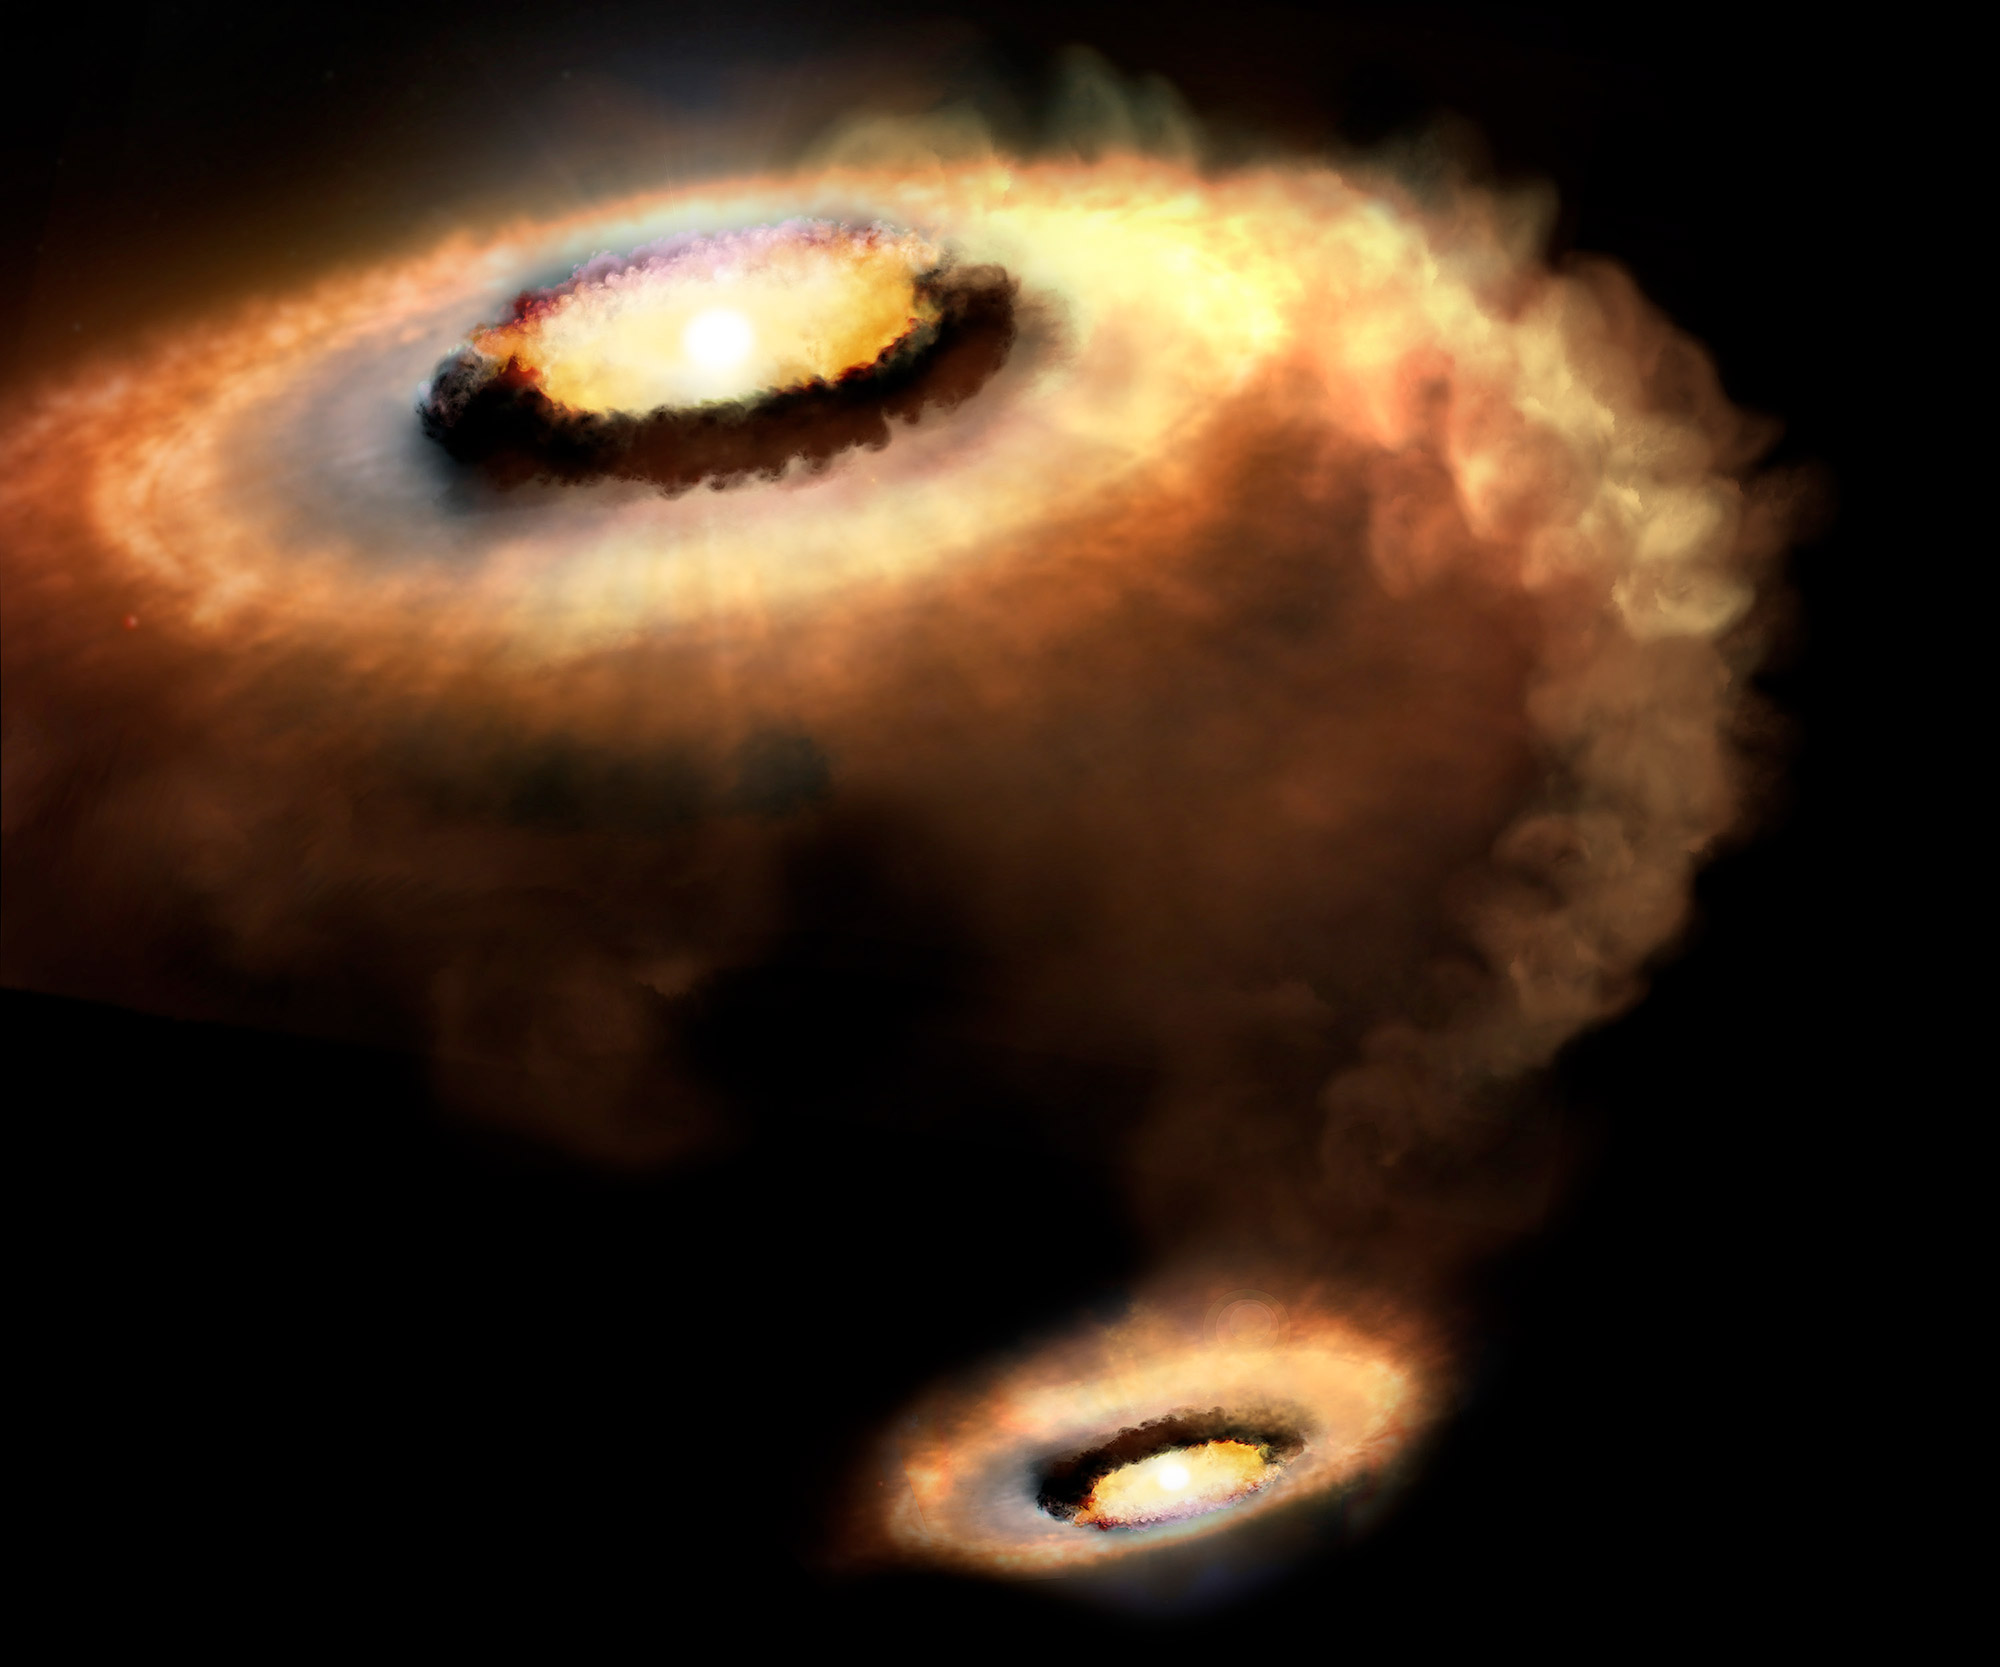

Infant Solar System Shows Signs of Windy Weather

Artist’s rendition of AS 205 N, a T Tauri star that is part of a multiple star system.

Credit: P. Marenfeld & NOAO/AURA/NSF